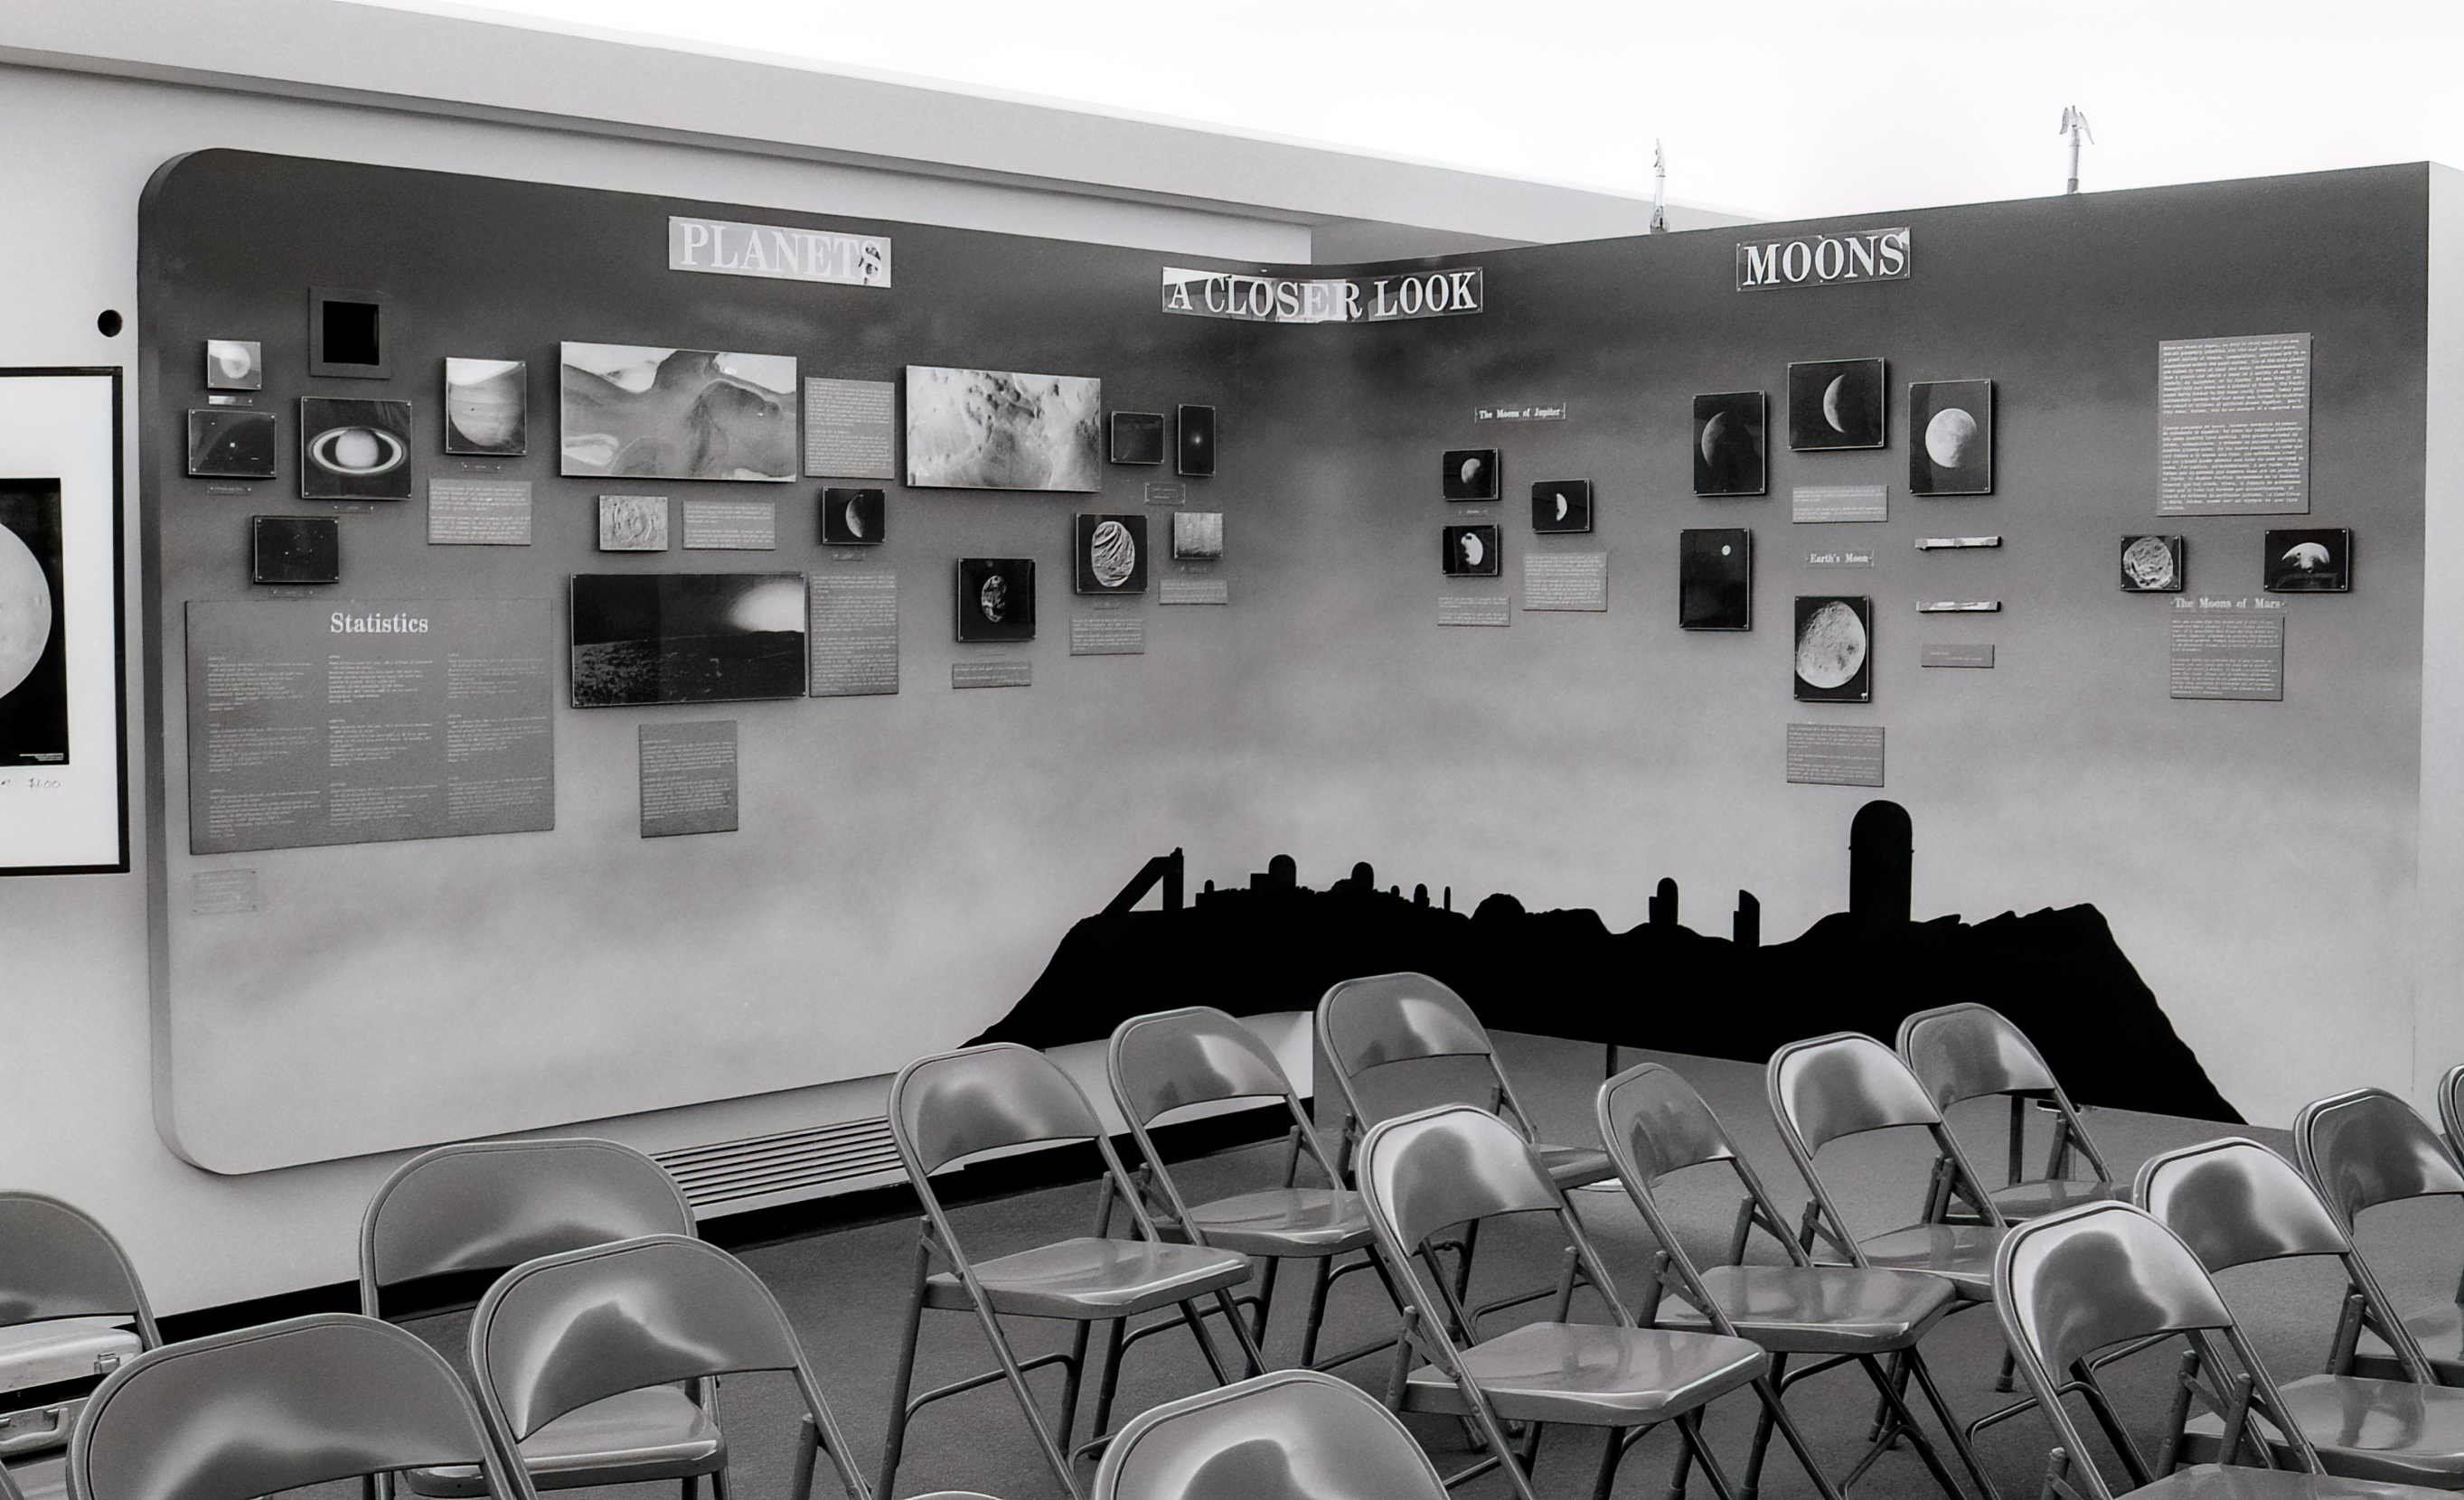

Kitt Peak Visitor Center Museum

Science exhibits inside the Kitt Peak Visitor Center Museum.

Credit: KPNO/NOIRLab/NSF/AURA